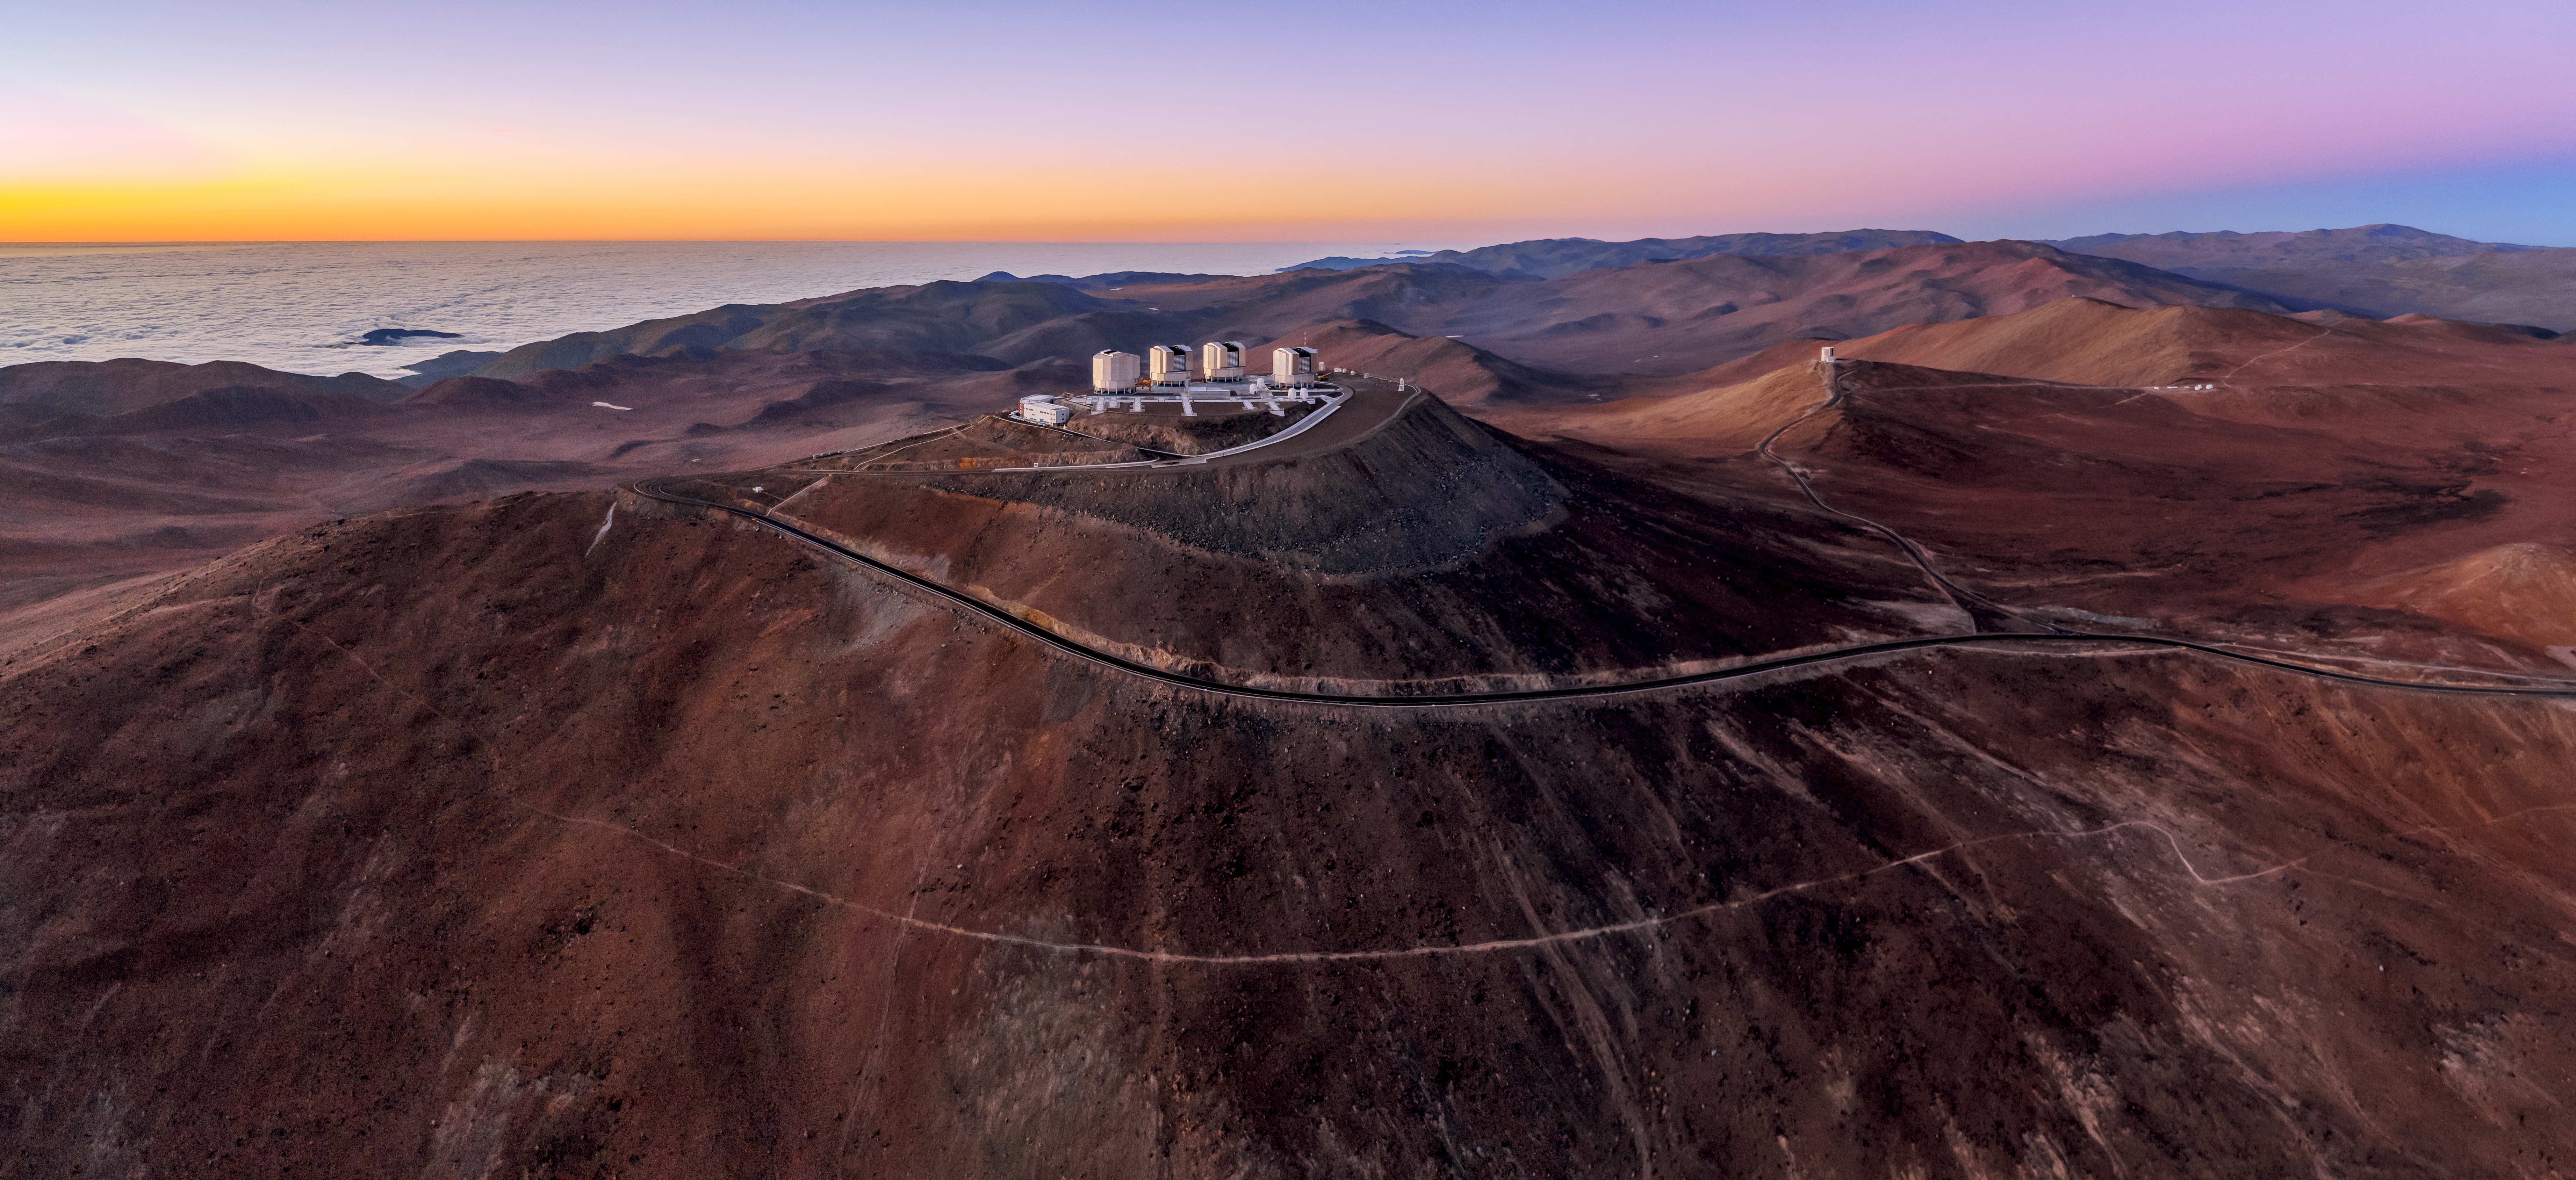

Fantasy Fortress

In this image, taken by ESO Photo Ambassador Gerhard Hüdepohl, ESO’s Very Large Telescope (VLT) resembles a secluded, castle-like fortress — set amidst a landscape that would be right at home in The Lord of the Rings or Game of Thrones. The four angular Unit Telescopes of the VLT are visible in this image as the largest structures on the observatory platform. To the right, alone on another peak in the distance, is VISTA, the largest telescope in the world dedicated to surveying the sky at near-infrared wavelengths.

Credit: ESO/G.Hüdepohl (atacamaphoto.com)